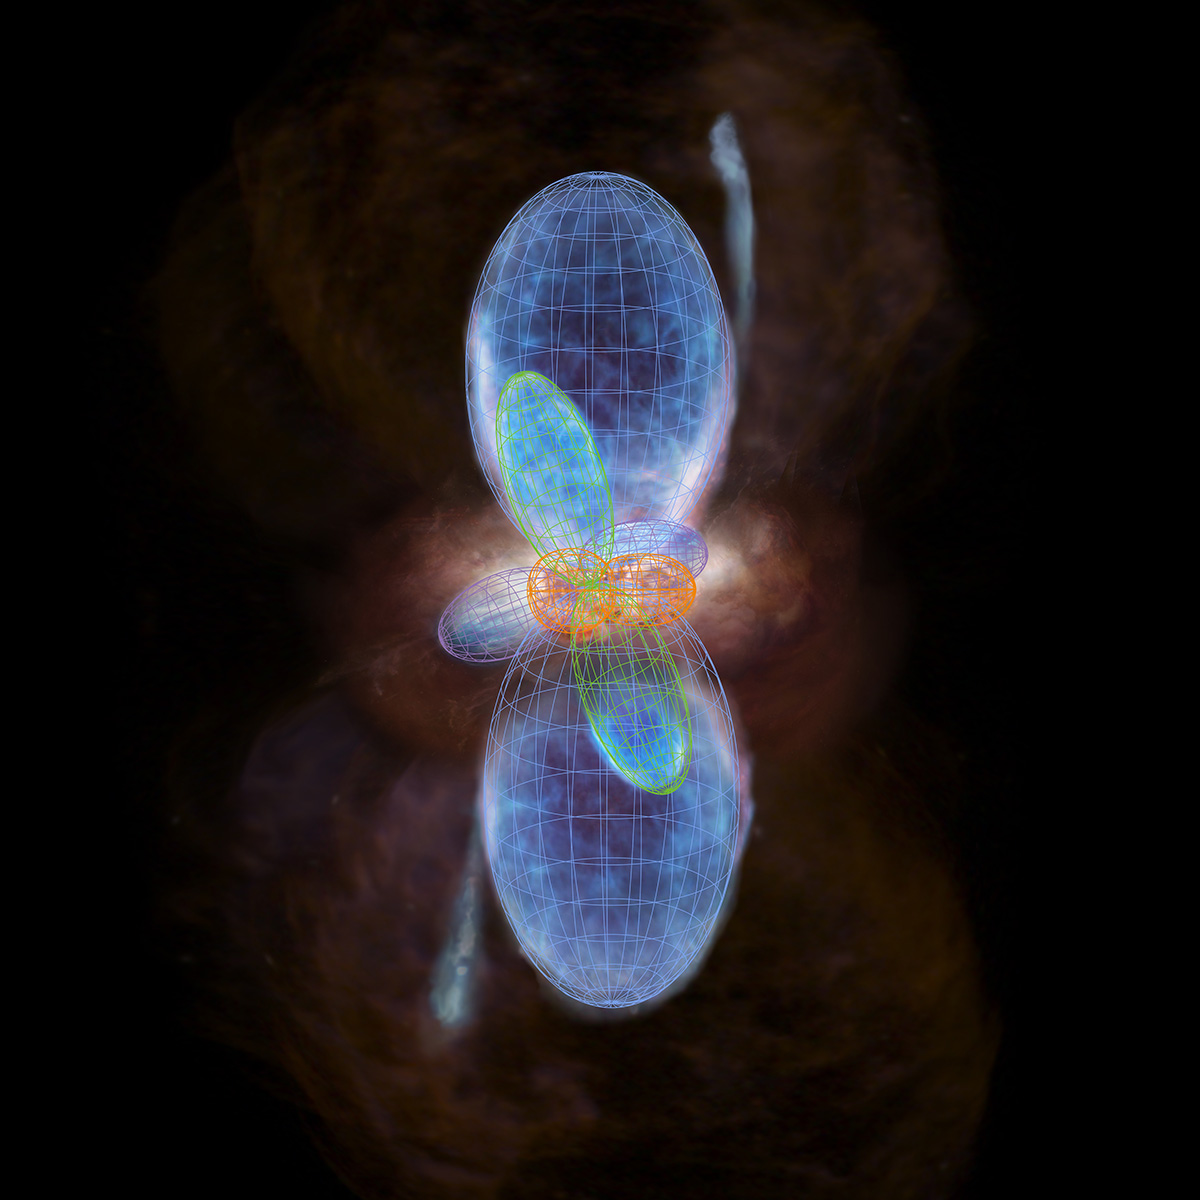

An artist’s concept of the distribution of the ambient gas around IRAS 16547-4247.

An artist’s concept of the distribution of the ambient gas around IRAS 16547-4247. The central high-density gas cloud is thought to contain multiple high-density protostars. Two outflows of gas spurt from the central part in the vertical and horizontal directions respectively while pushing the ambient gas away, which makes a balloon-like structure. A pair of narrow jets is the one that was found in past observations.

Credit: ALMA (ESO/NAOJ/NRAO)